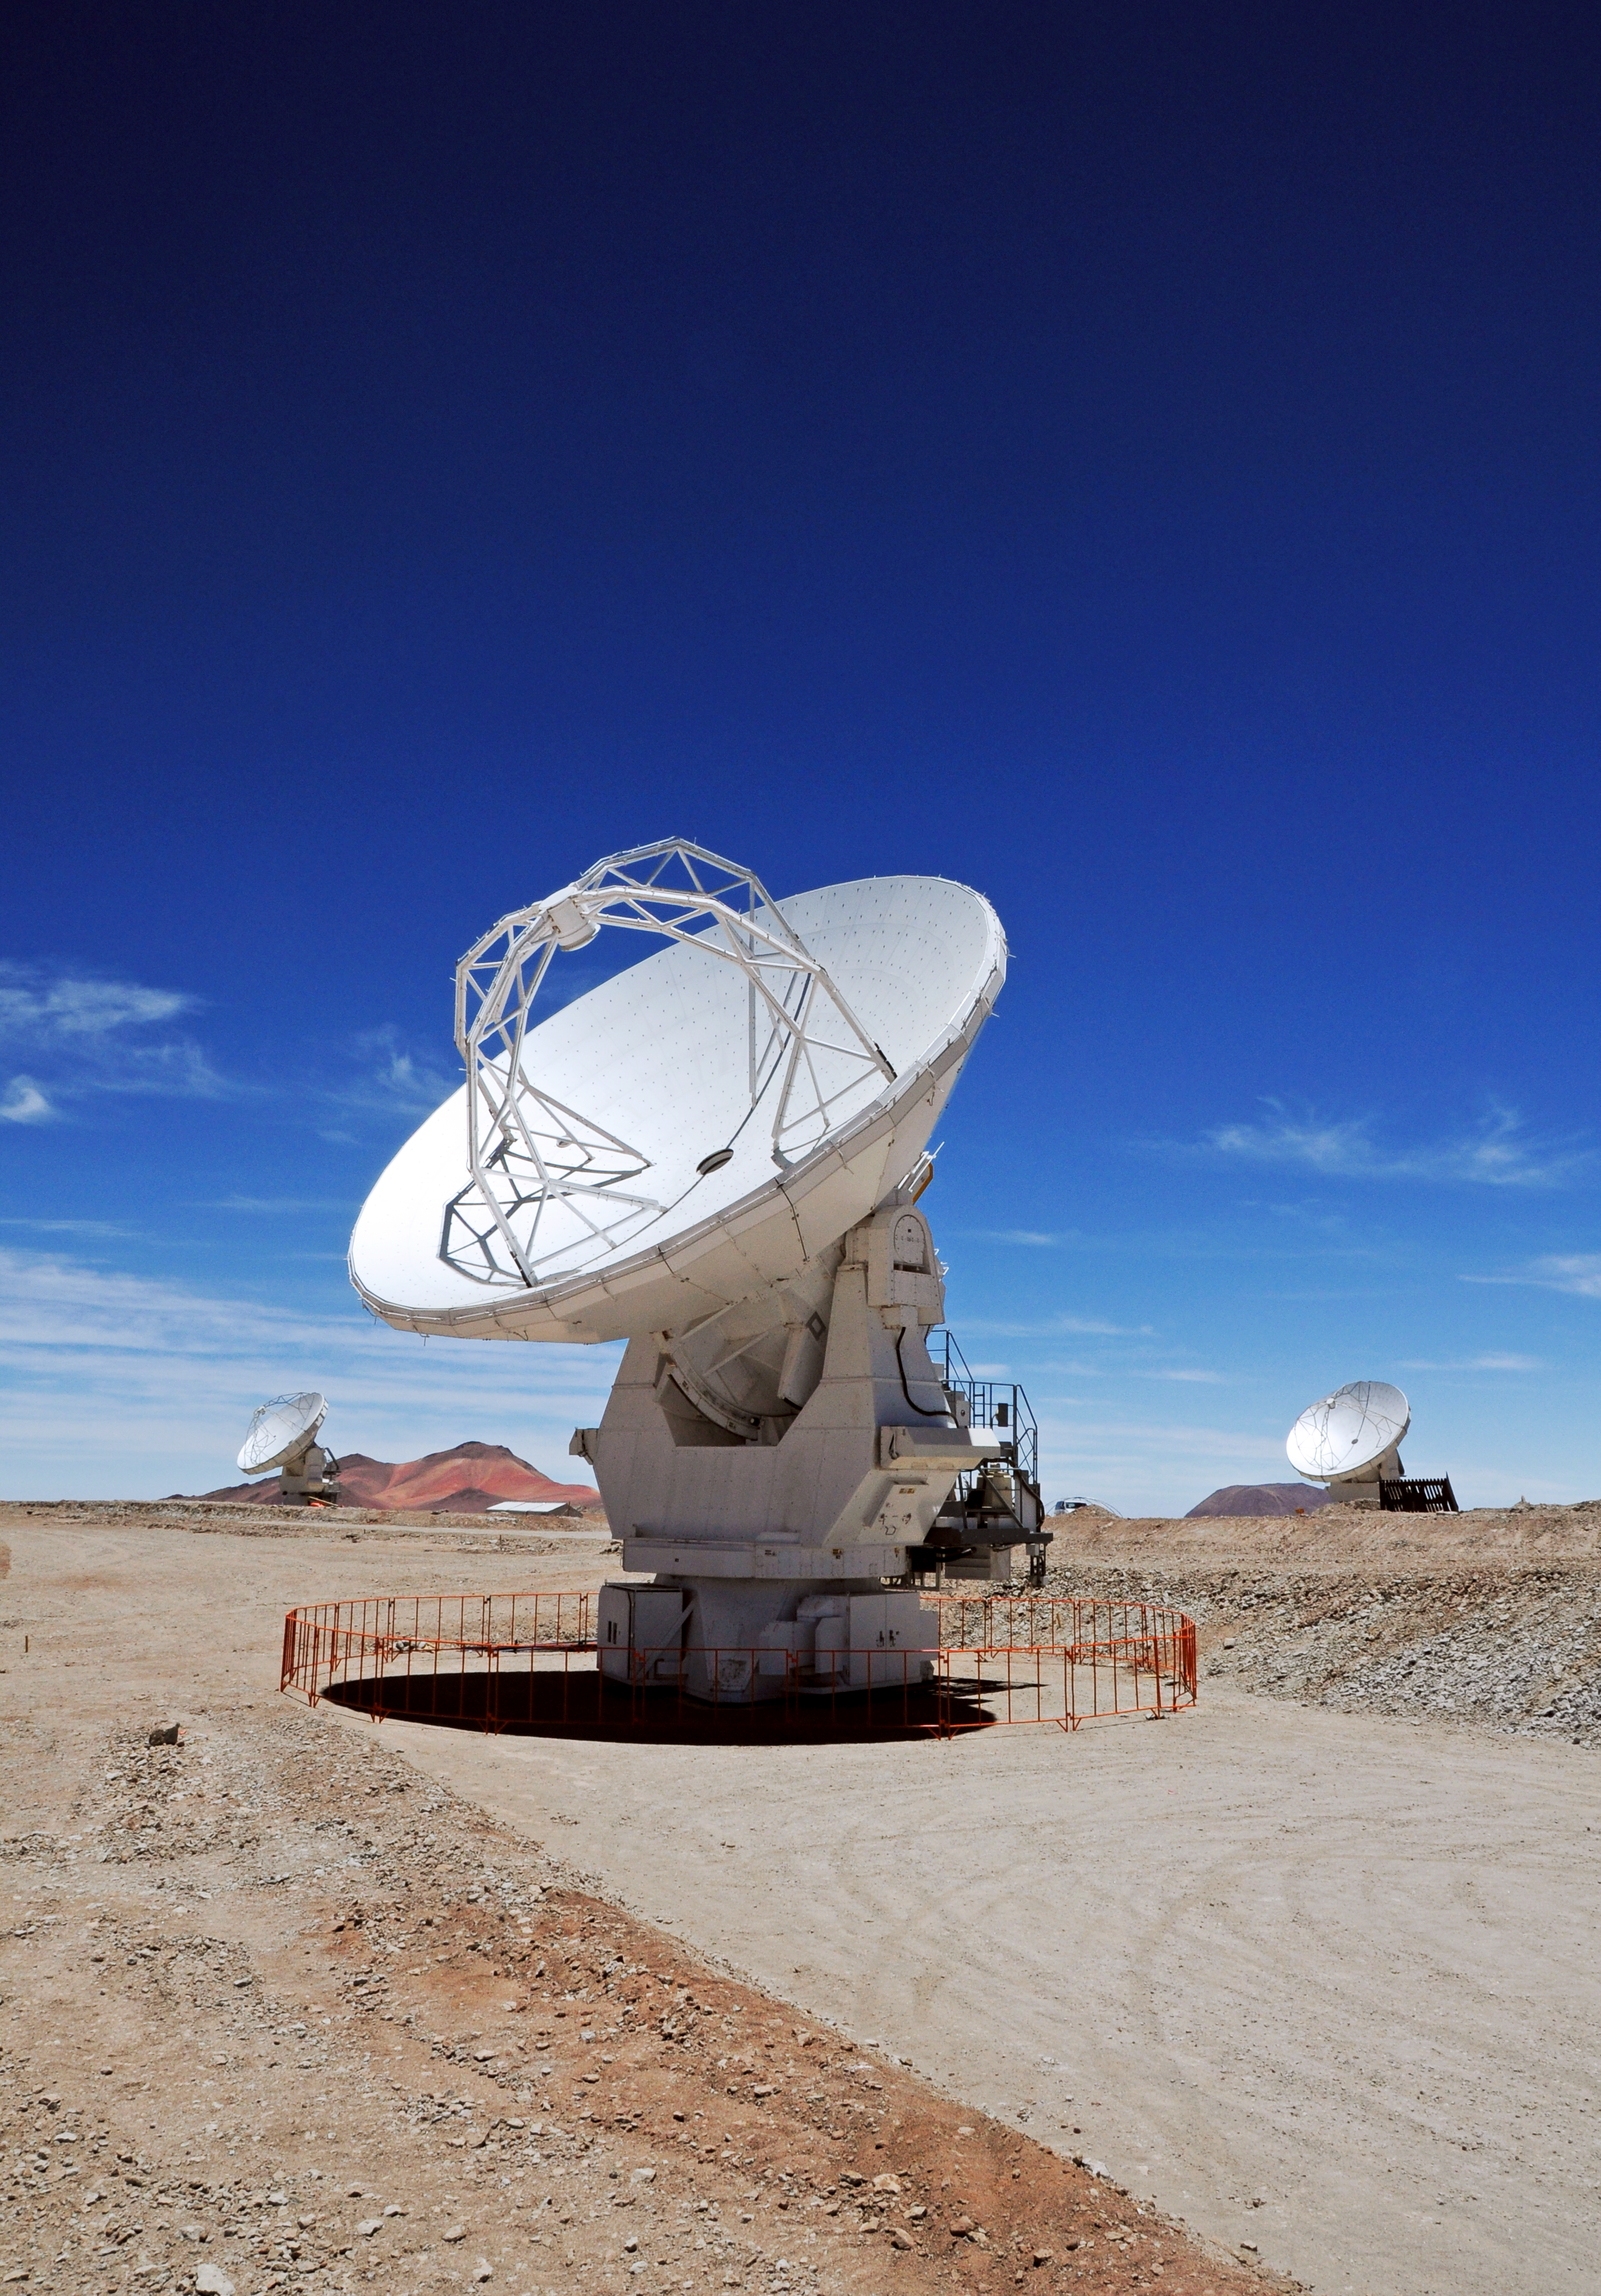

Three ALMA antennas

Three Japanese antennas at ALMA.

Credit: ESO/JAO